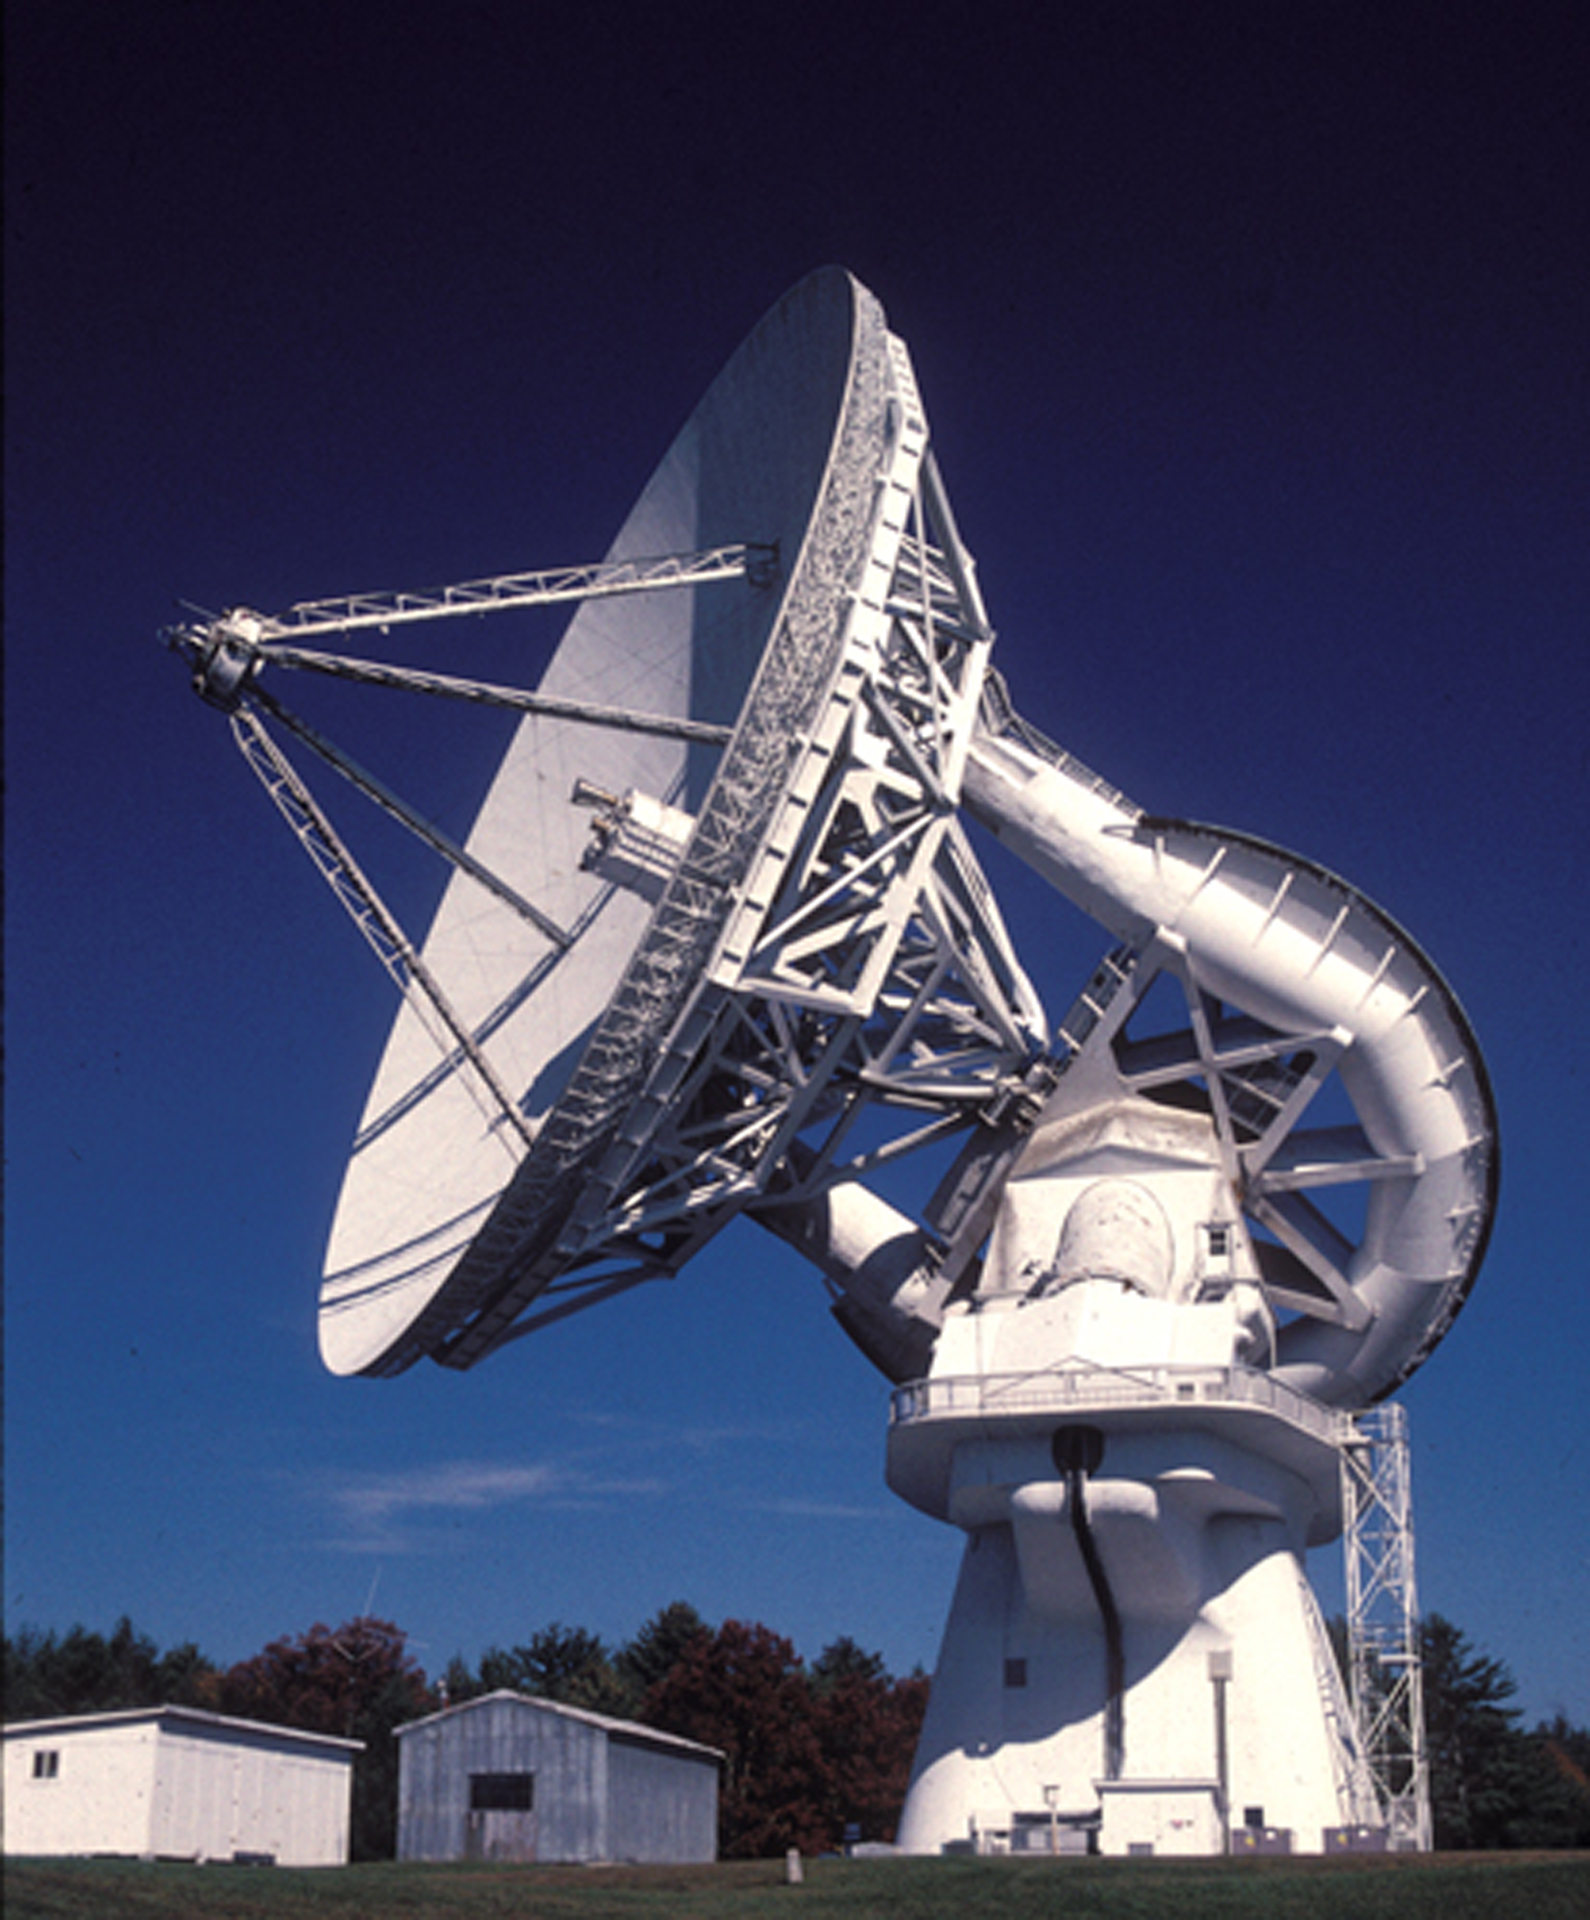

Largest Polar-Aligned Telescope

The unique 140-foot telescope in Green Bank, West Virginia. This giant telescope took six years to design and construct, and then took the astronomical world by storm in its discoveries of organic molecules in space. A 140-foot (43-meter) aluminum-clad parabolic dish antenna sits on the world's largest polar-aligned mount. The rounded yoke swivels around the central axis of the telescope which is aligned perfectly with the rotational axes of the Earth. In this way, the telescope can easily track objects in the sky as they appear to rise and set from the Earth's spin on its axis.

Credit: NRAO/AUI/NSF